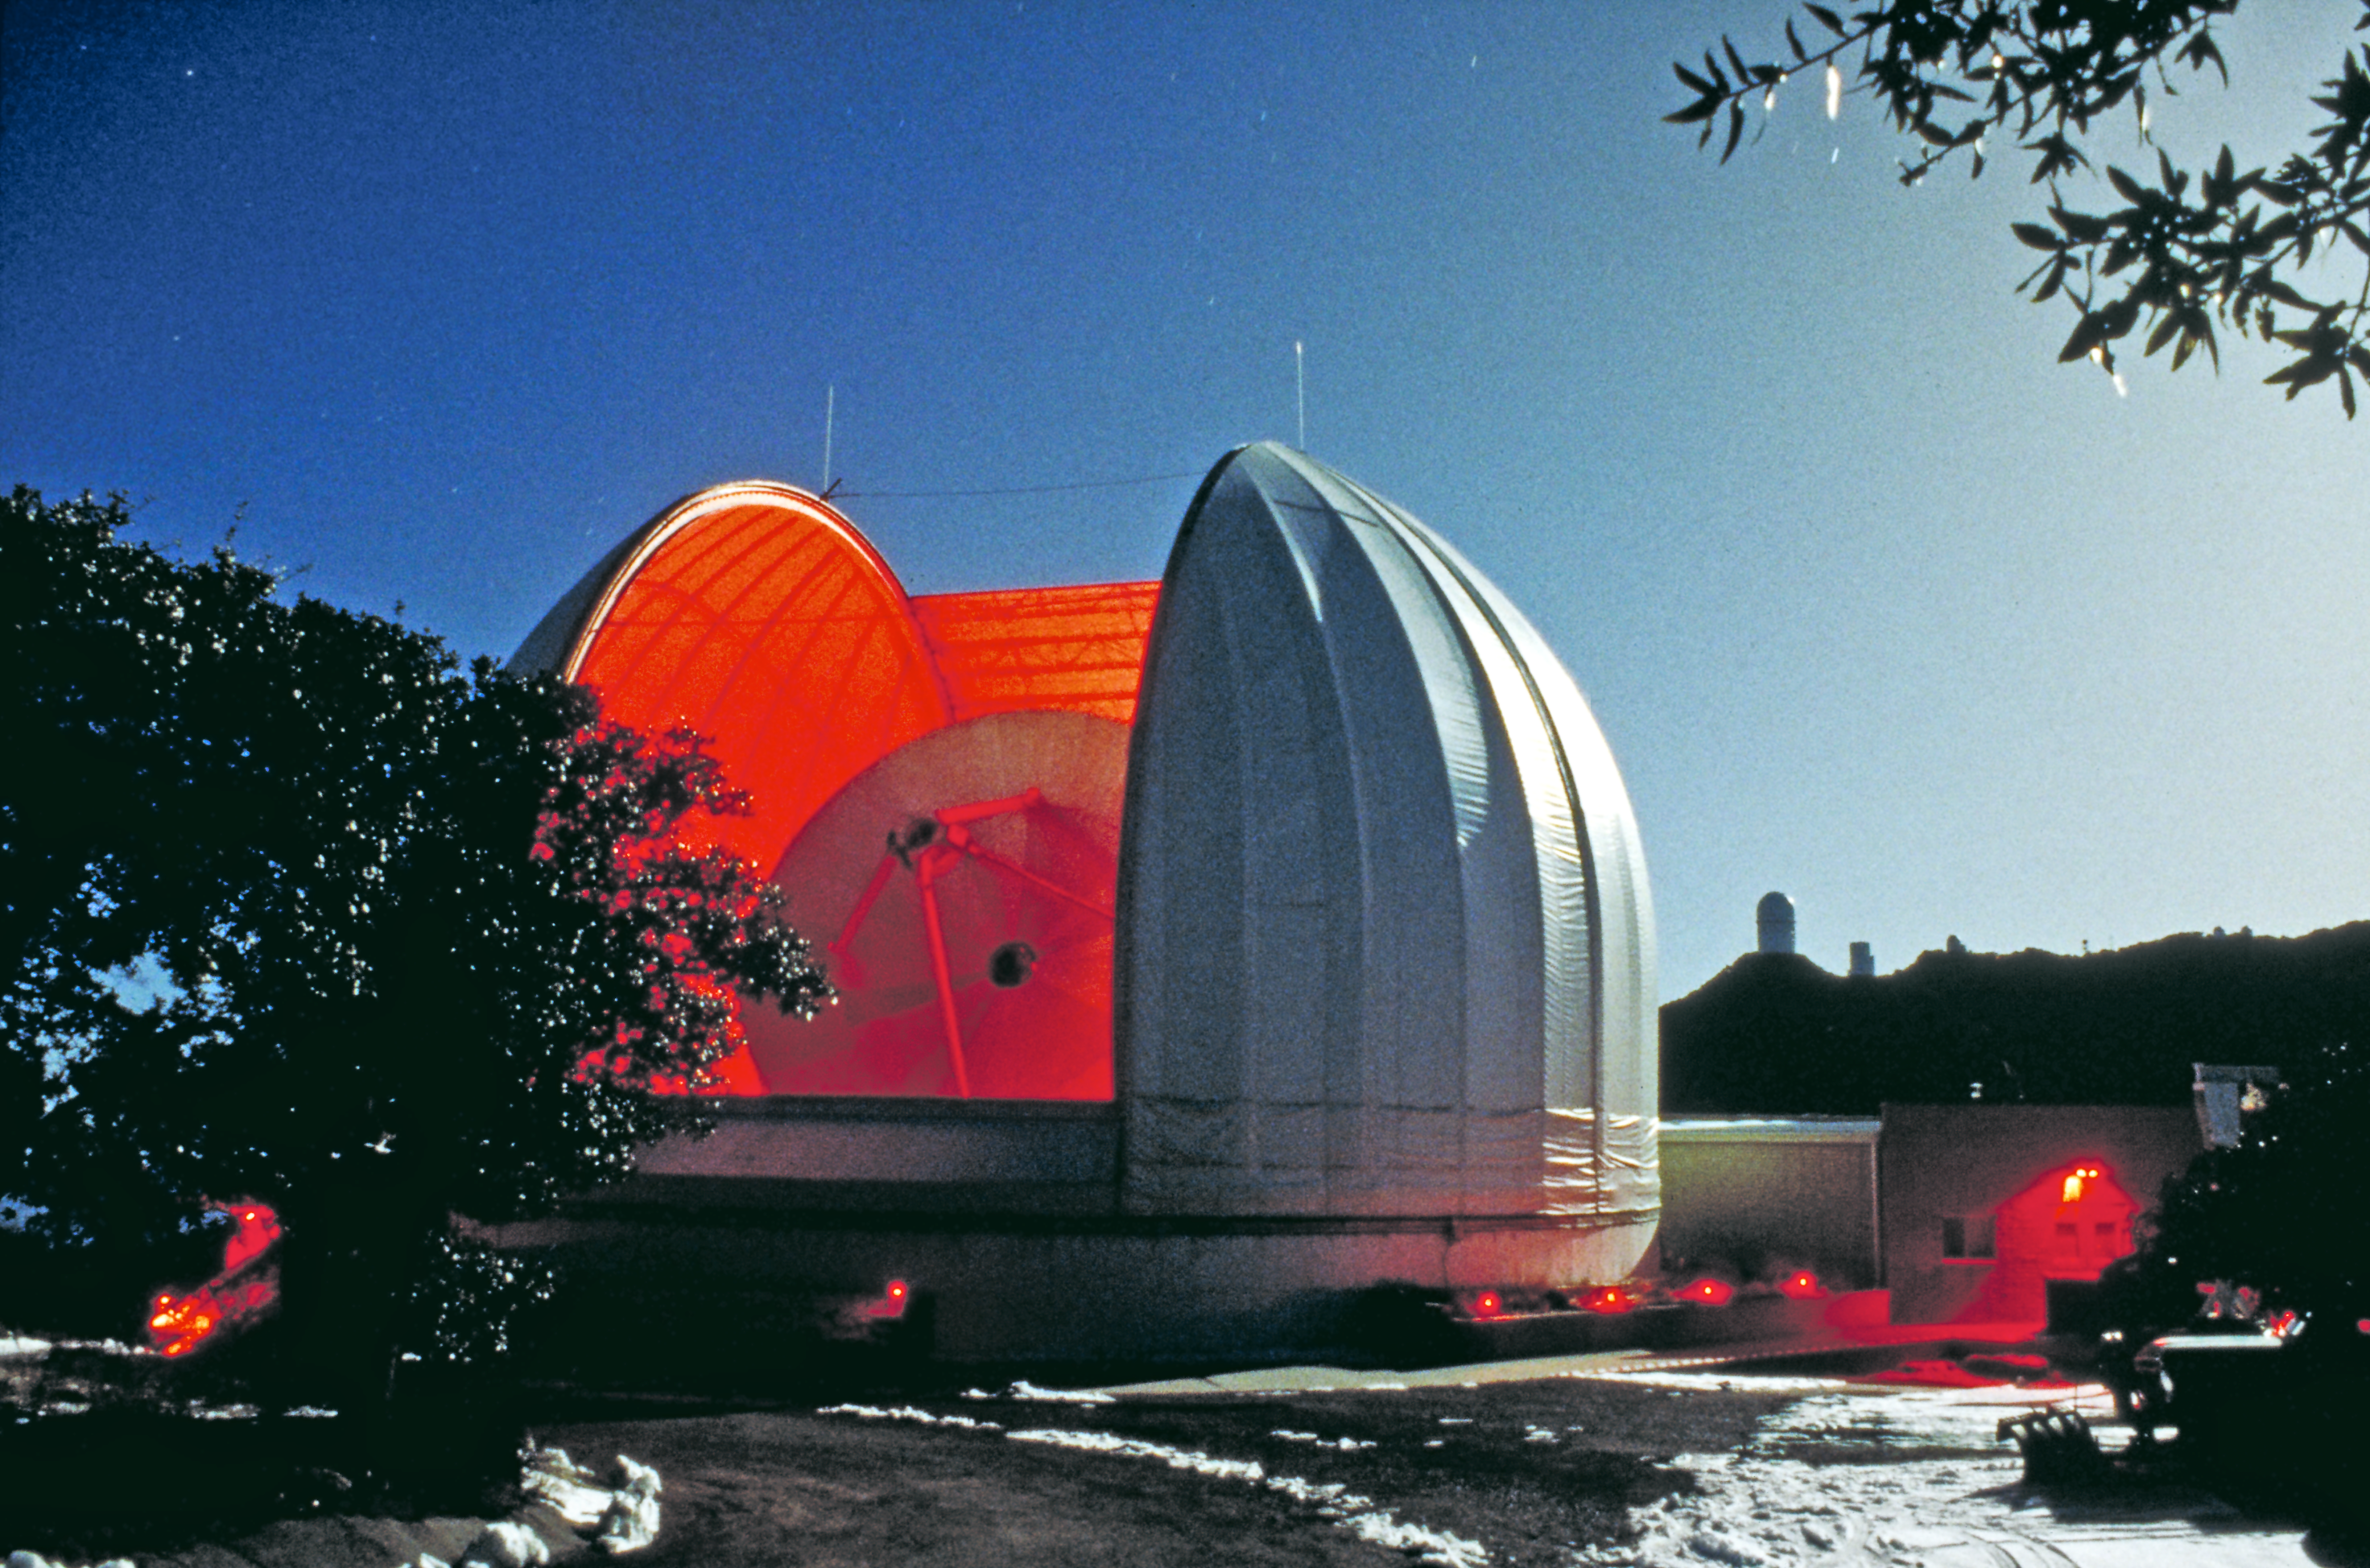

The UA ARO 12-meter Telescope at Kitt Peak National Observatory

The UA ARO 12-meter Telescope appears inside its dome at Kitt Peak National Observatory in Arizona.

Credit: KPNO/NOIRLab/NSF/AURA/P. Marenfeld